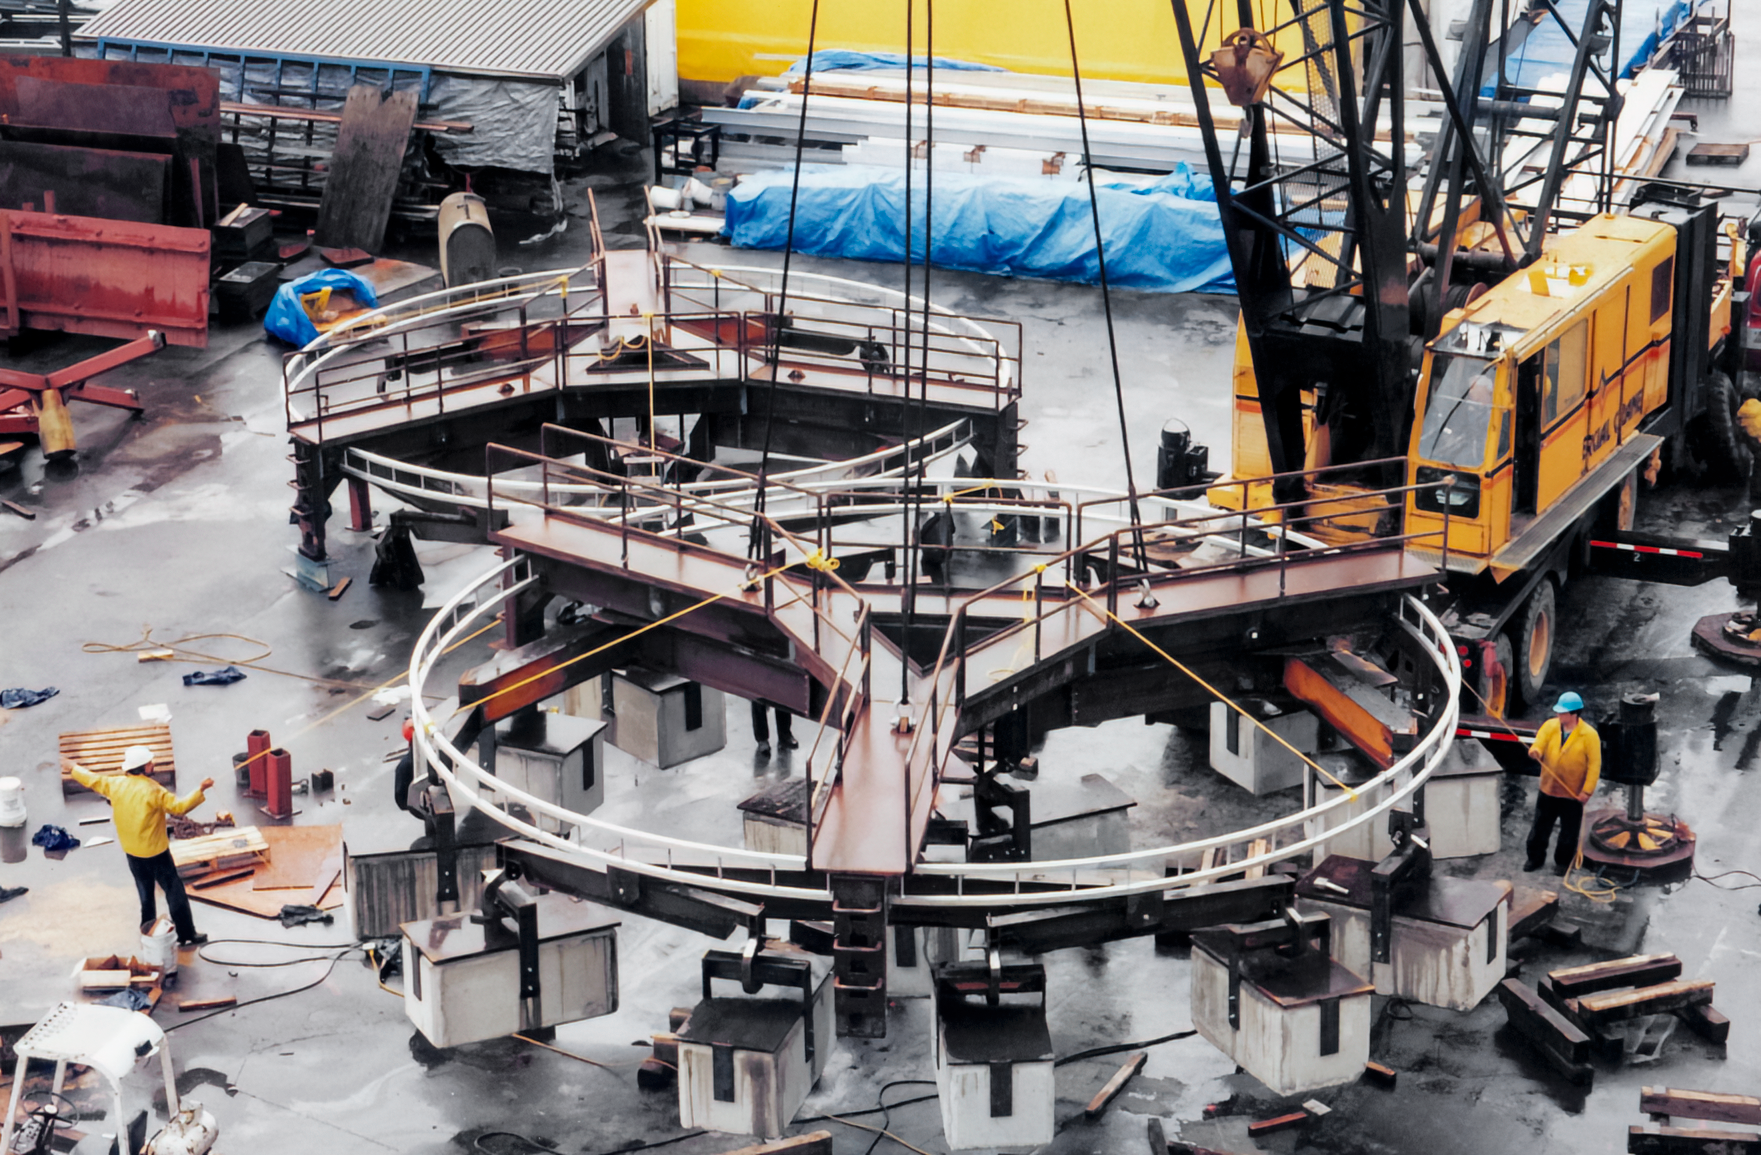

Gemini Activities

Activities related to the construction and commissioning of the twin International Gemini Observatory telescopes.

Credit: International Gemini Observatory/NOIRLab/NSF/AURA